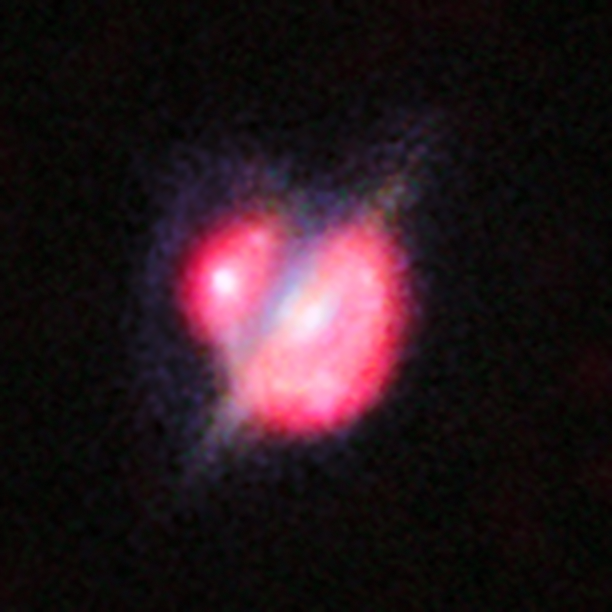

Merging galaxies in the distant Universe through a gravitational magnifying glass

The Atacama Large Millimeter/submillimeter Array (ALMA) and many other telescopes on the ground and in space have been used to obtain the best view yet of a collision that took place between two galaxies when the Universe was only half its current age. The astronomers enlisted the help of a galaxy-sized magnifying glass to reveal otherwise invisible detail. These new studies of the galaxy H-ATLAS J142935.3-002836 have shown that this complex and distant object looks like the well-known local galaxy collision, the Antennae Galaxies.

In this picture you can see the foreground galaxy that is doing the lensing, which resembles how our home galaxy, the Milky Way, would appear if seen edge-on. But around this galaxy there is an almost complete ring — the smeared out image of a star-forming galaxy merger far beyond.

This picture combines the views from the NASA/ESA Hubble Space Telescope and the Keck-II telescope on Hawaii (using adaptive optics) along with the ALMA images shown in red. The ALMA data also give information about the motions of the material in the distant merging galaxies and were vital in unravelling the complex object.

Credit: ALMA (ESO/NAOJ/NRAO)/NASA/ESA/W. M. Keck Observatory